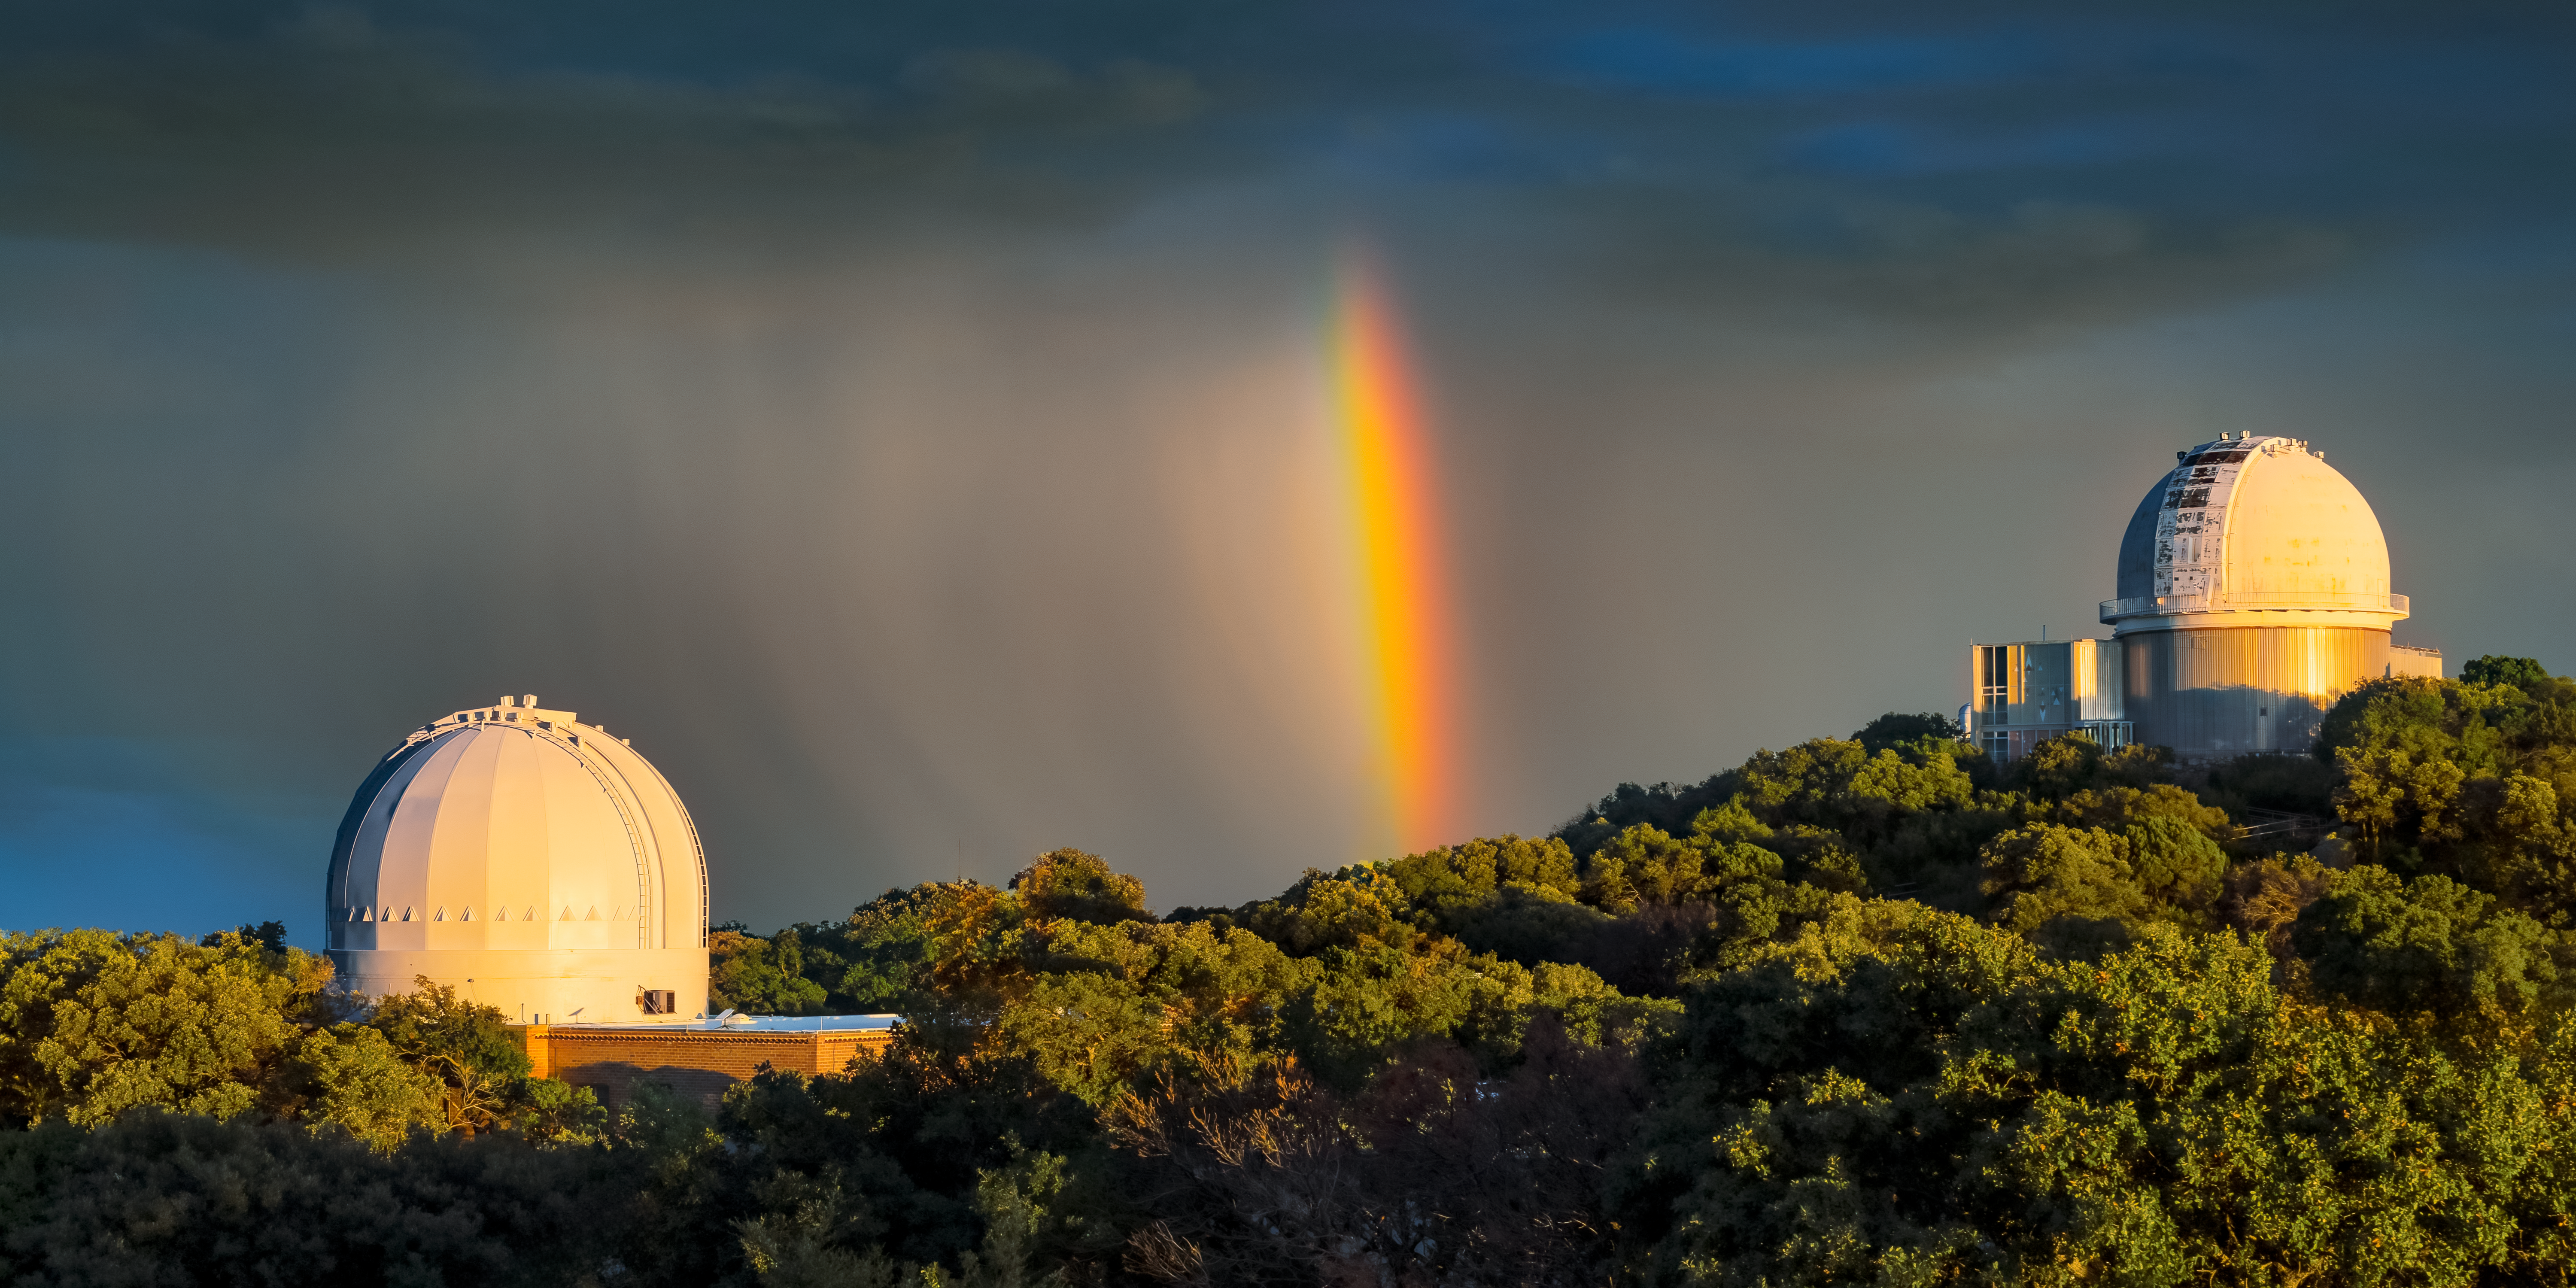

Primitive Spectroscopy above KPNO

A rainbow rises to the clouds over Kitt Peak National Observatory (KPNO), a Program of NSF NOIRLab. This image, taken during one of the public stargazing programs at Kitt Peak, features the KPNO 2.1-meter telescope (right), operated by NOIRLab, and the Robotically Controlled Telescope (left), operated by the RCT consortium. In addition to cameras, many of the telescopes at KPNO are equipped with spectrographs which separate the light into its constituent colors, just as water droplets in rain clouds split sunlight into a rainbow. Knowing the amount of light that a celestial object produces at each wavelength allows scientists to measure the object’s various properties. With spectroscopy, we’ve measured the composition of exoplanetary atmospheres, the metallicity of stars, the motion of celestial planets, and the distances to far-away galaxies. More information can be learned through spectroscopy than from imaging alone, making it a crucial tool for studying the Universe.

Credit: KPNO/NOIRLab/NSF/AURA/D. Salman